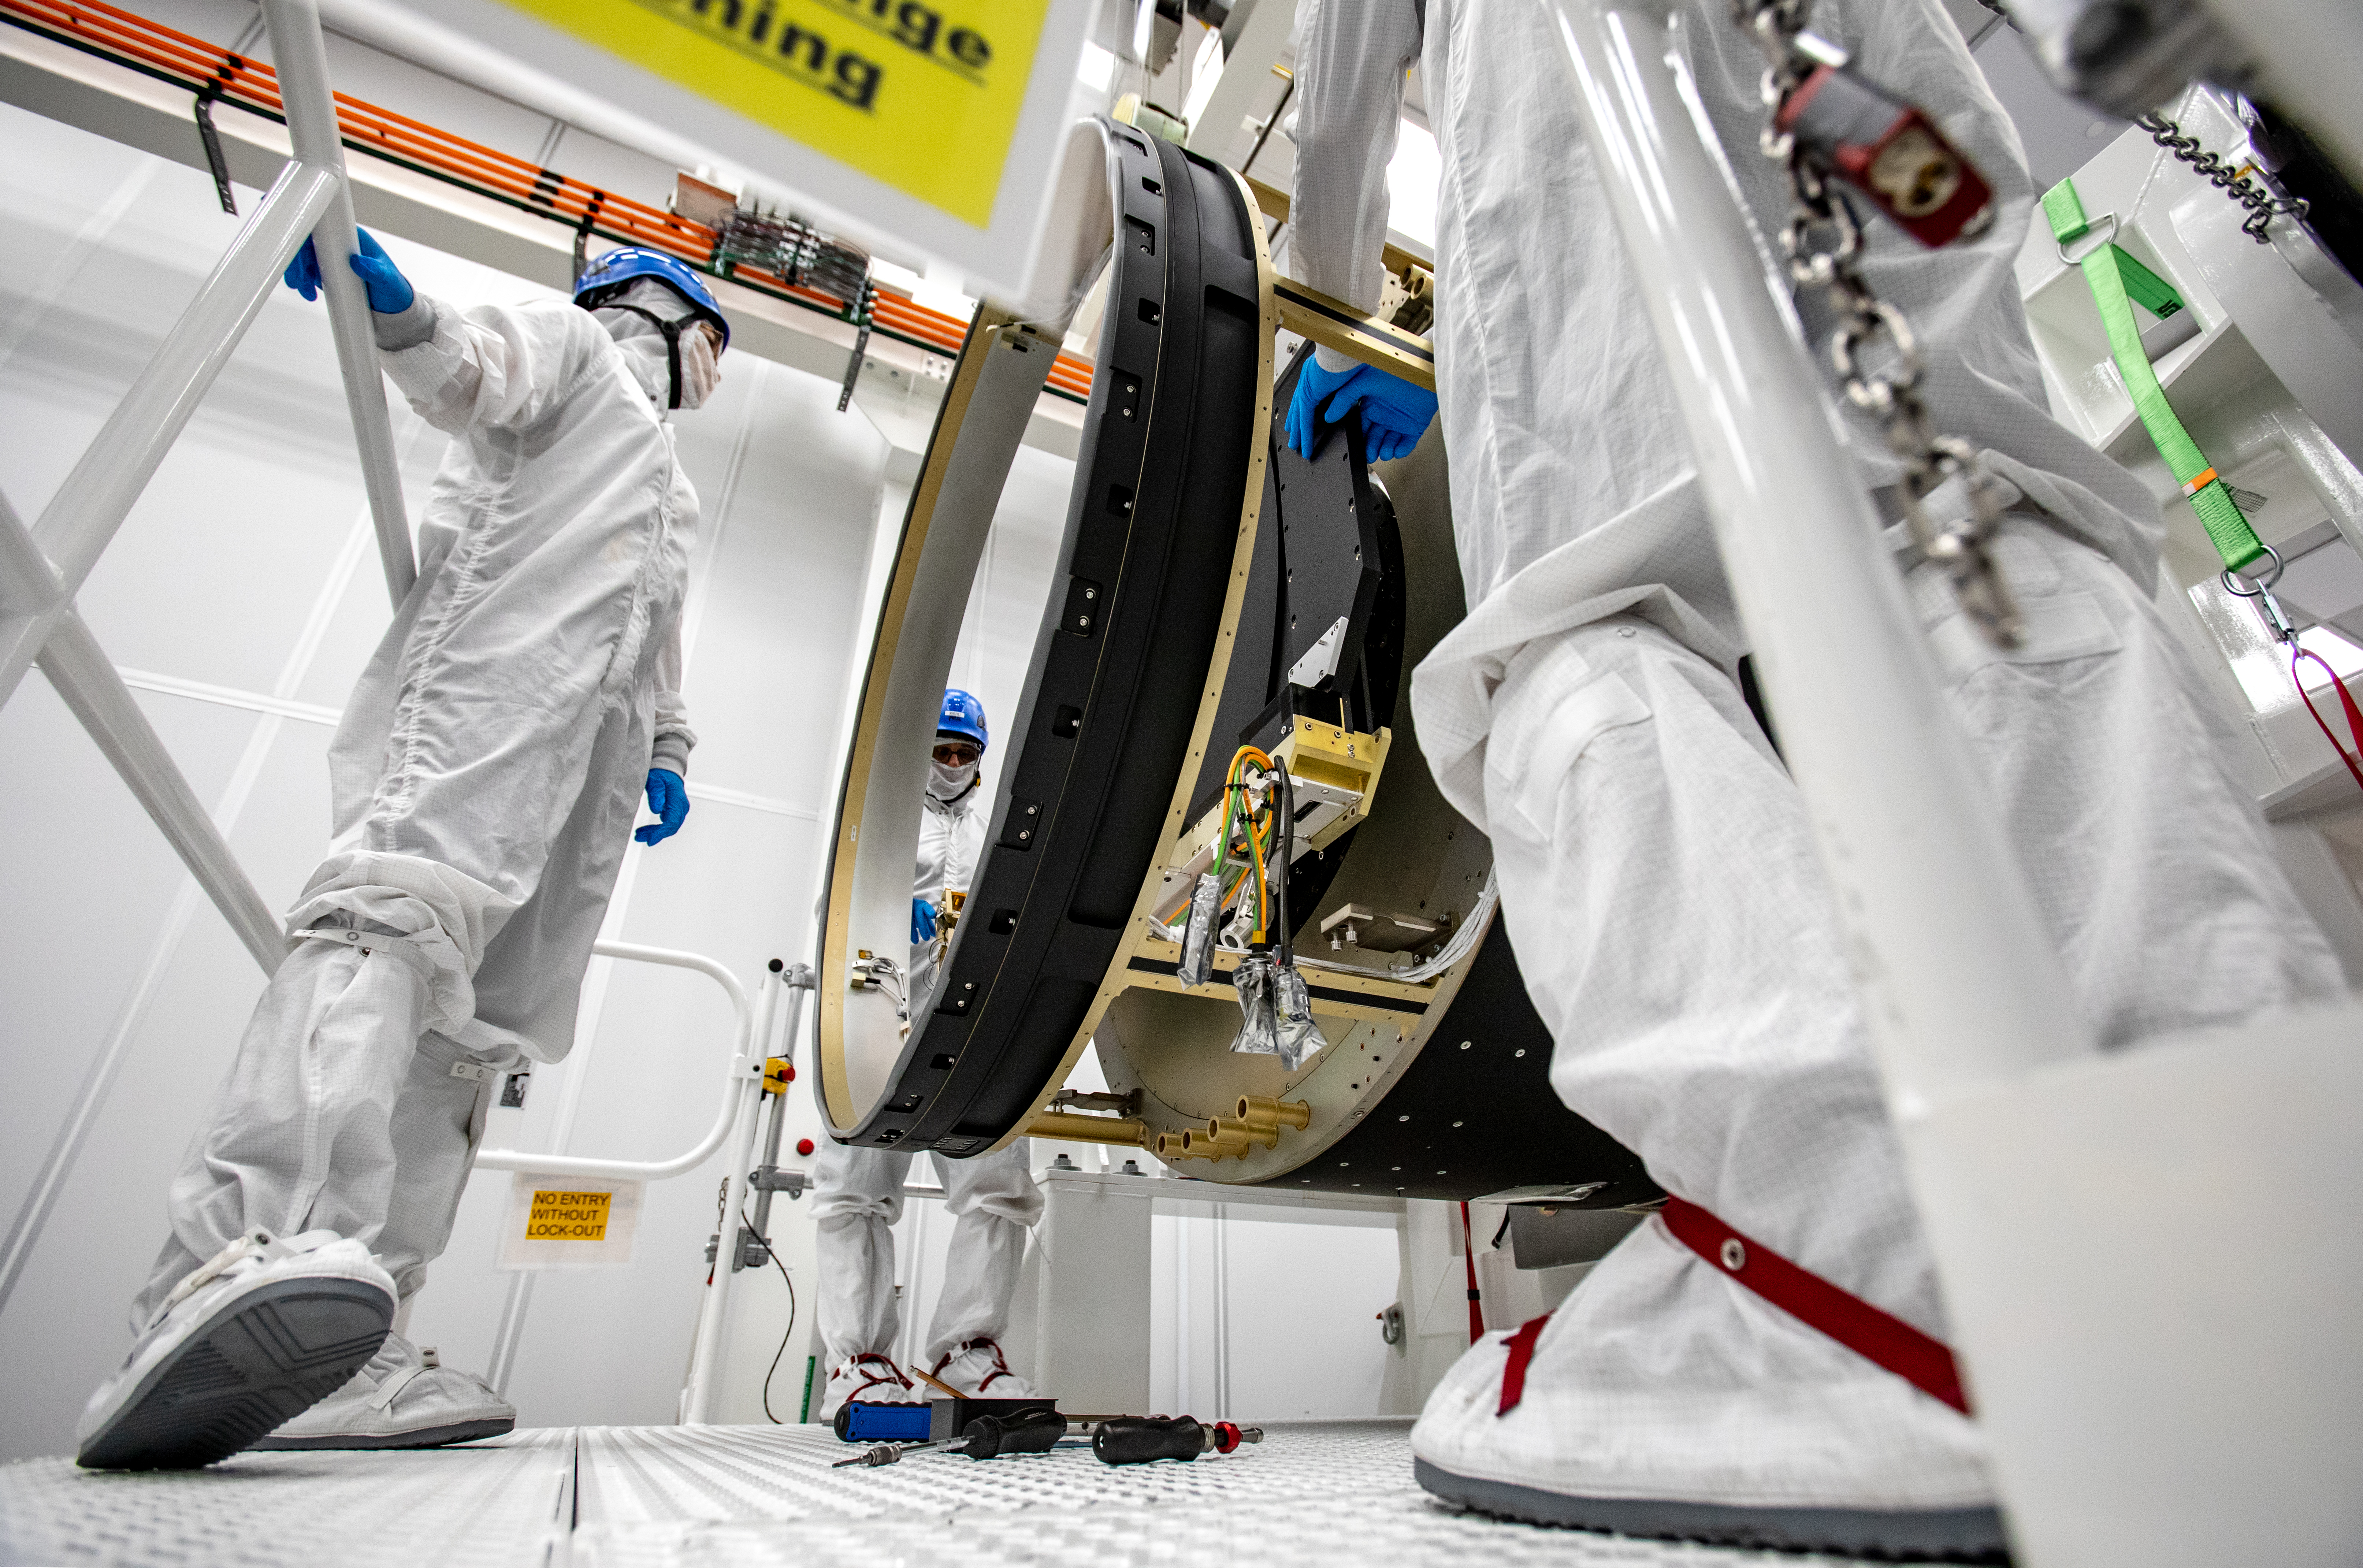

LSST Camera Shutter Installation

The LSST camera team successfully attached the shutter to the camera body on June 8.

Credit: Jacqueline Ramseyer Orrell/SLAC National Accelerator Laboratory